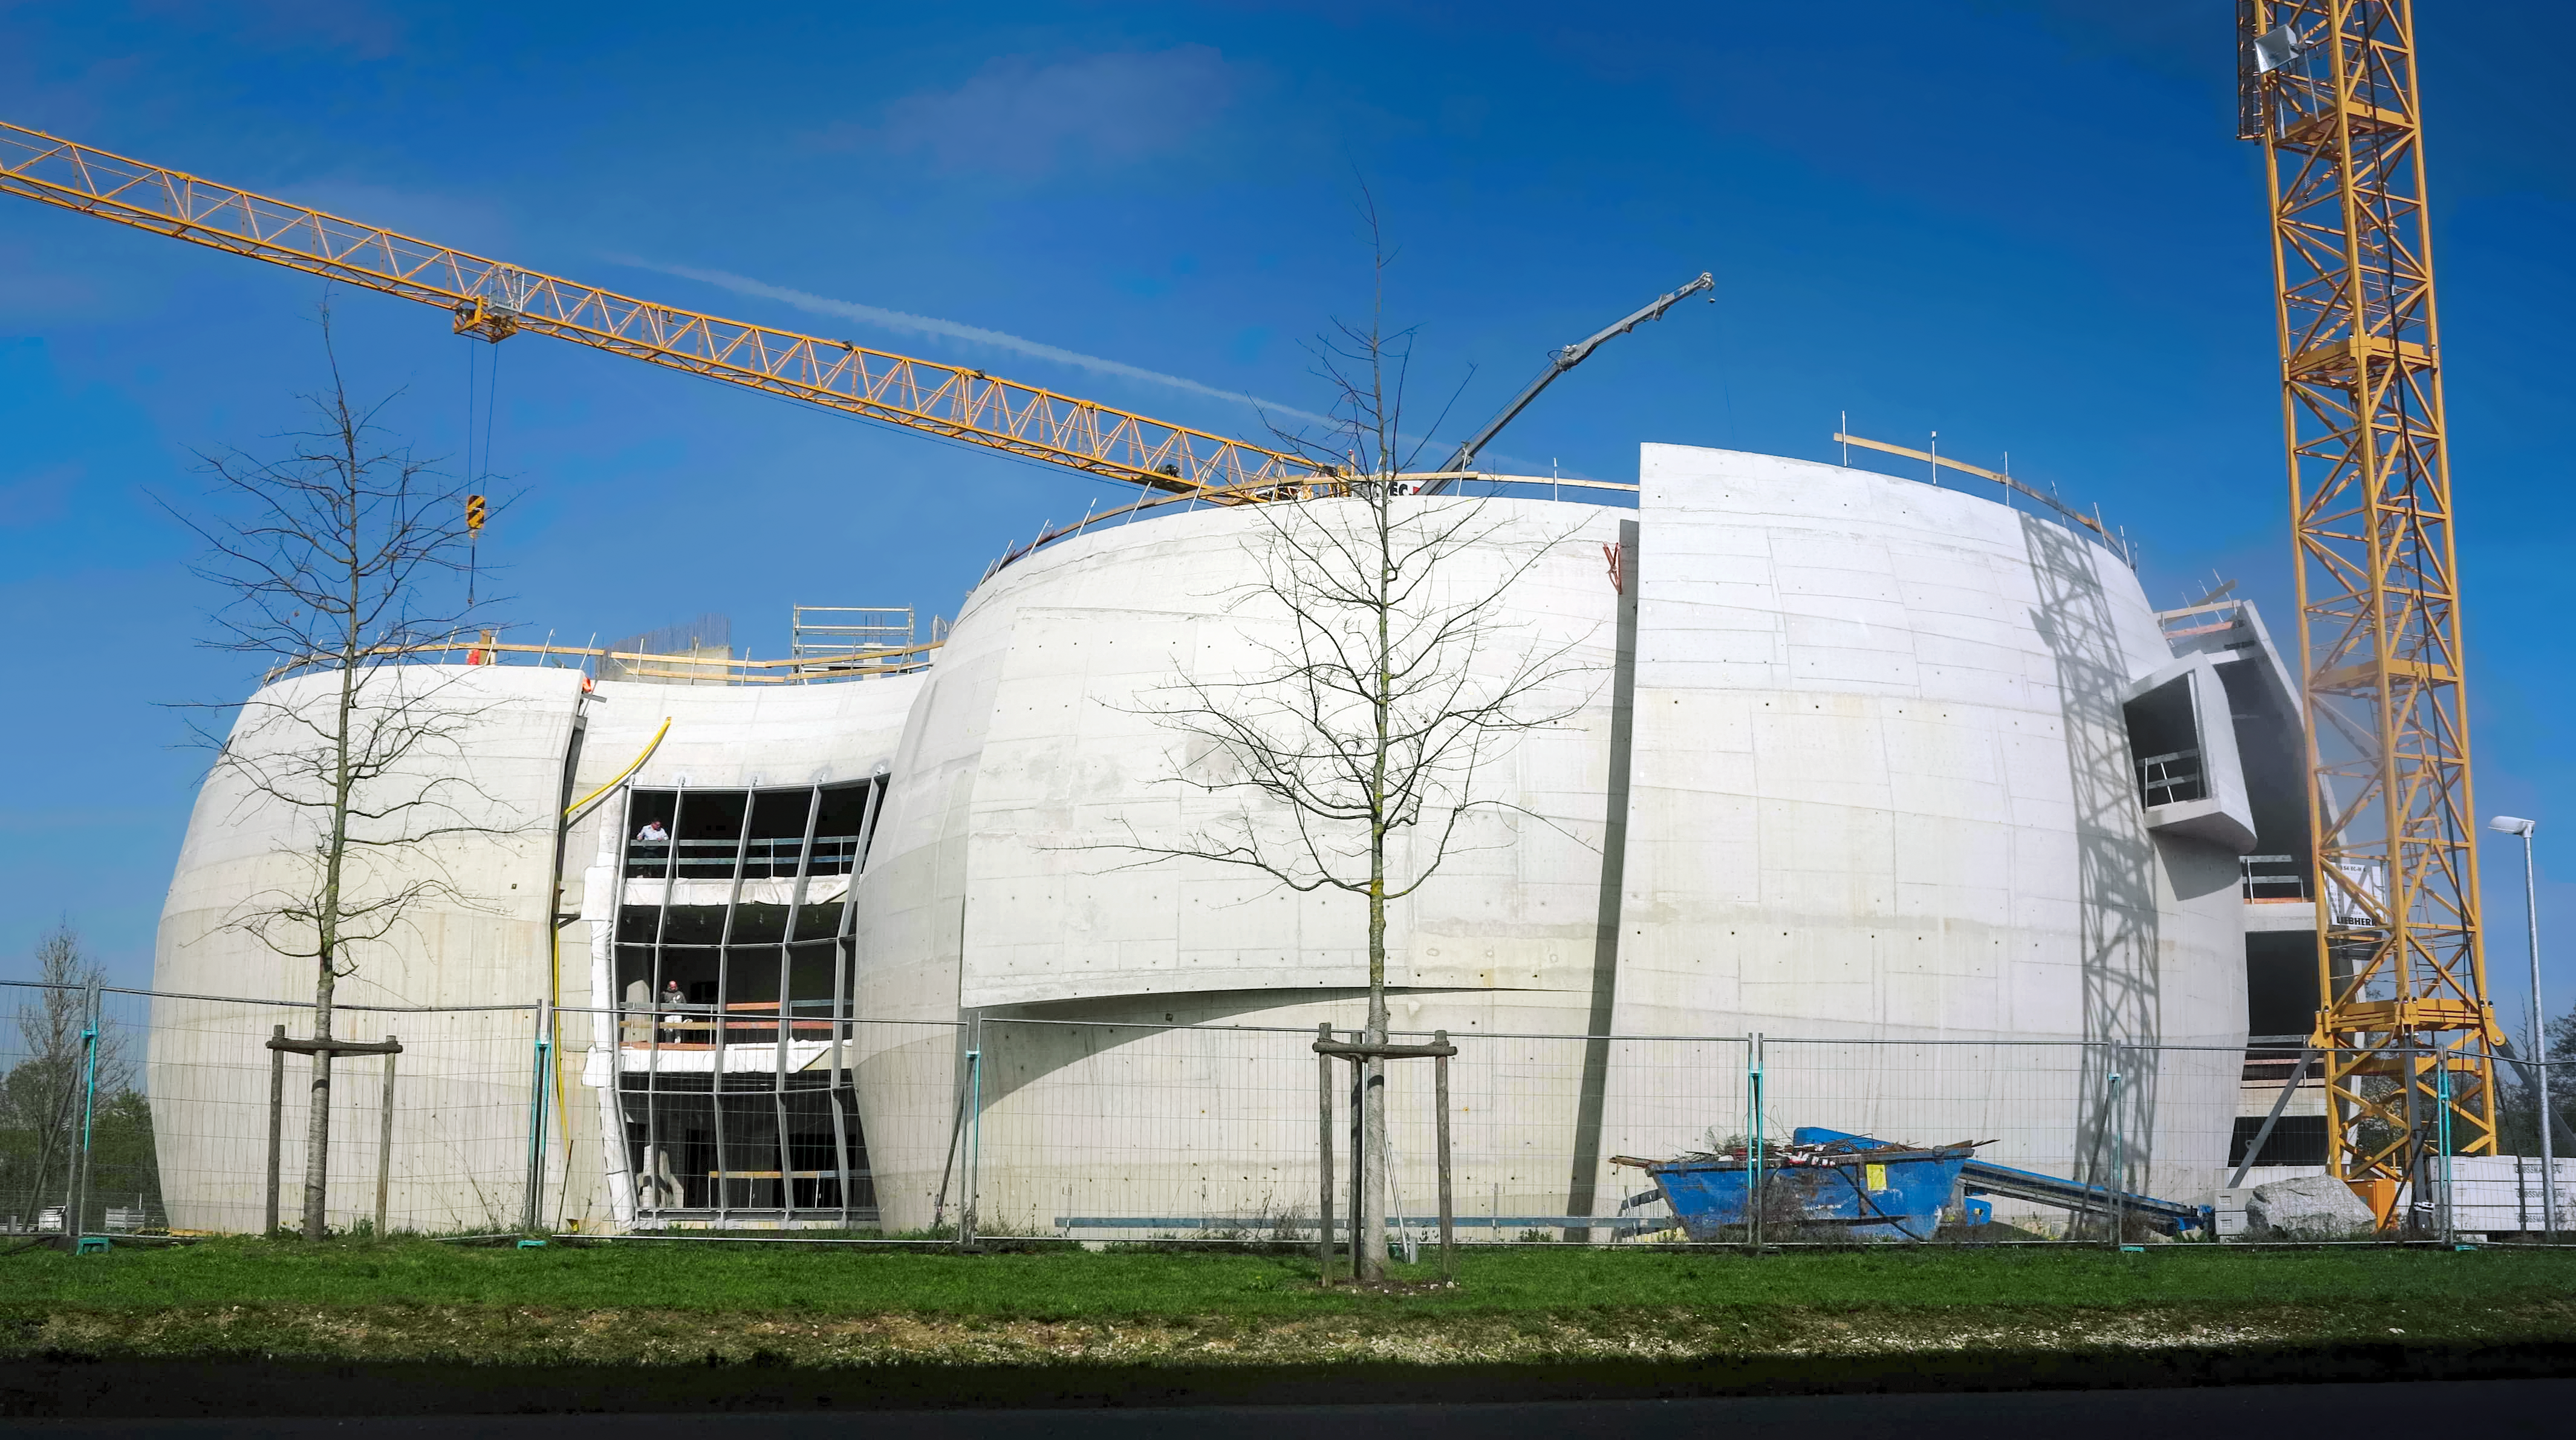

Everything's under control

Photo taken during the construction of the ESO Supernova Planetarium & Visitor Centre.

Credit: ESO